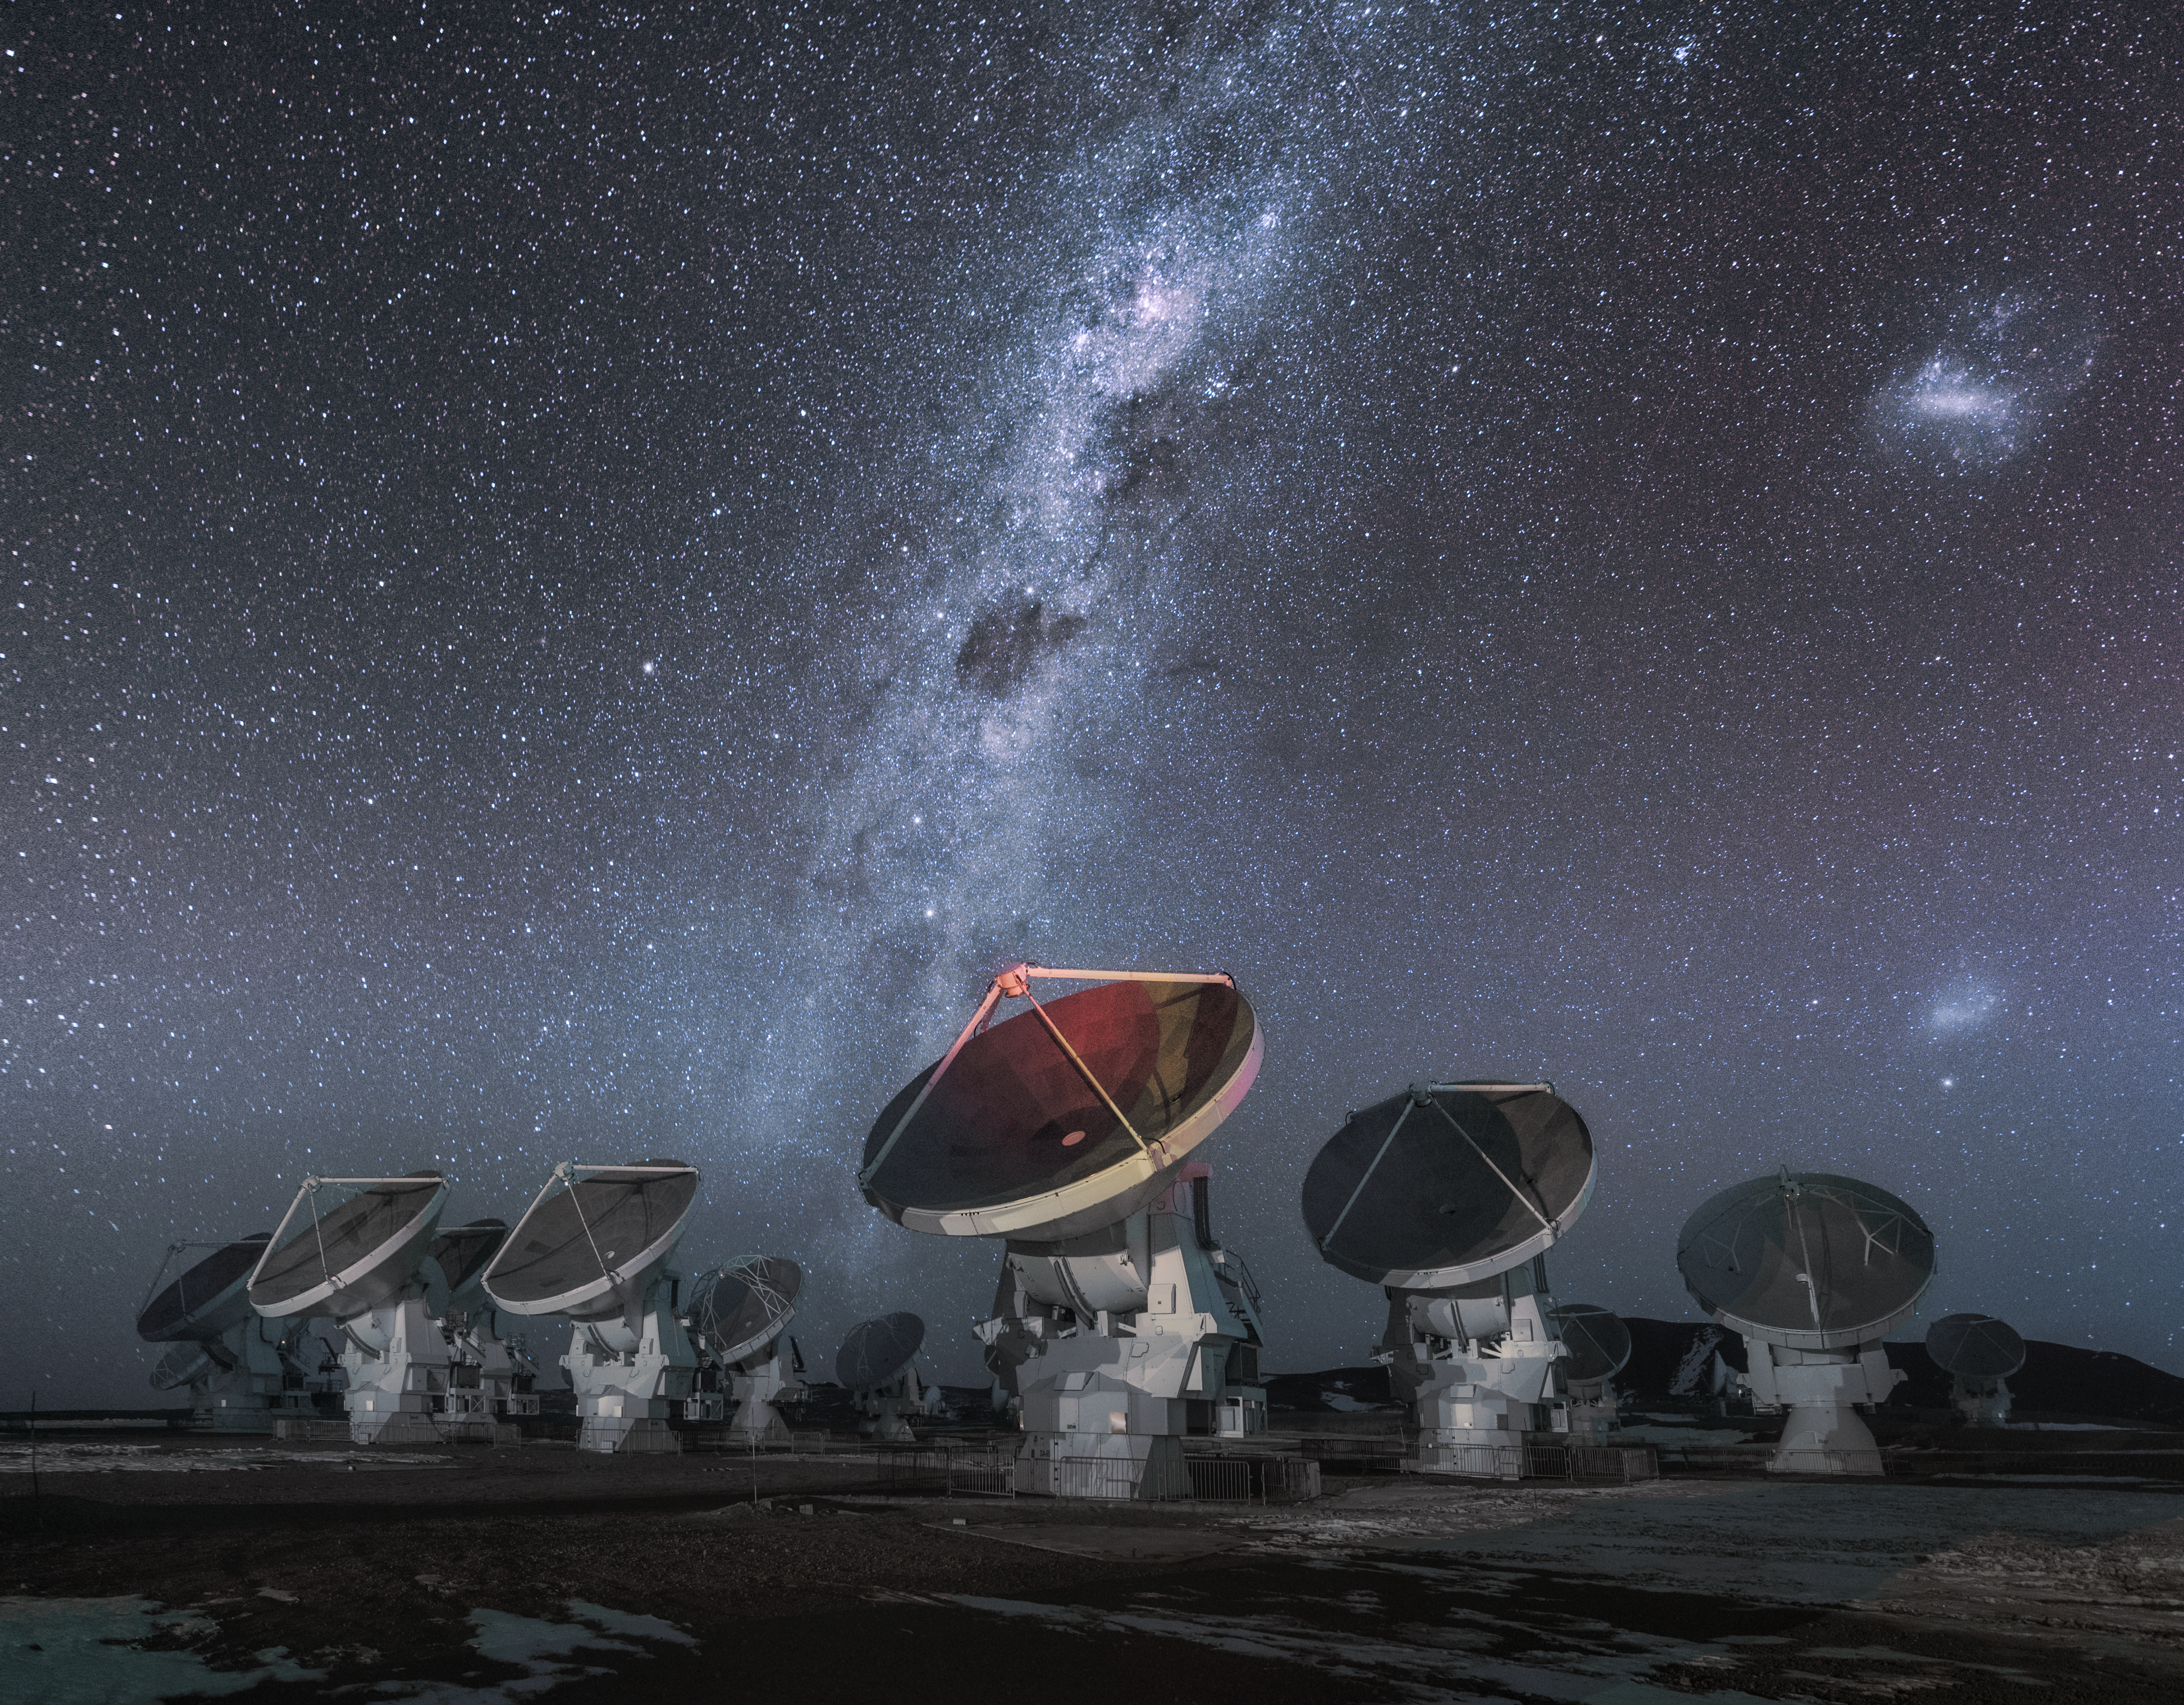

The gaze of ALMA

The Atacama Large Millimetre/submillimeter Array (ALMA) antennas work in tandem to form one large telescope. Some of the antennas in this image all point toward the same direction. The brightly shinning Milky Way Galaxy shoots through the sky in the background.

Credit: D. Kordan/ESO